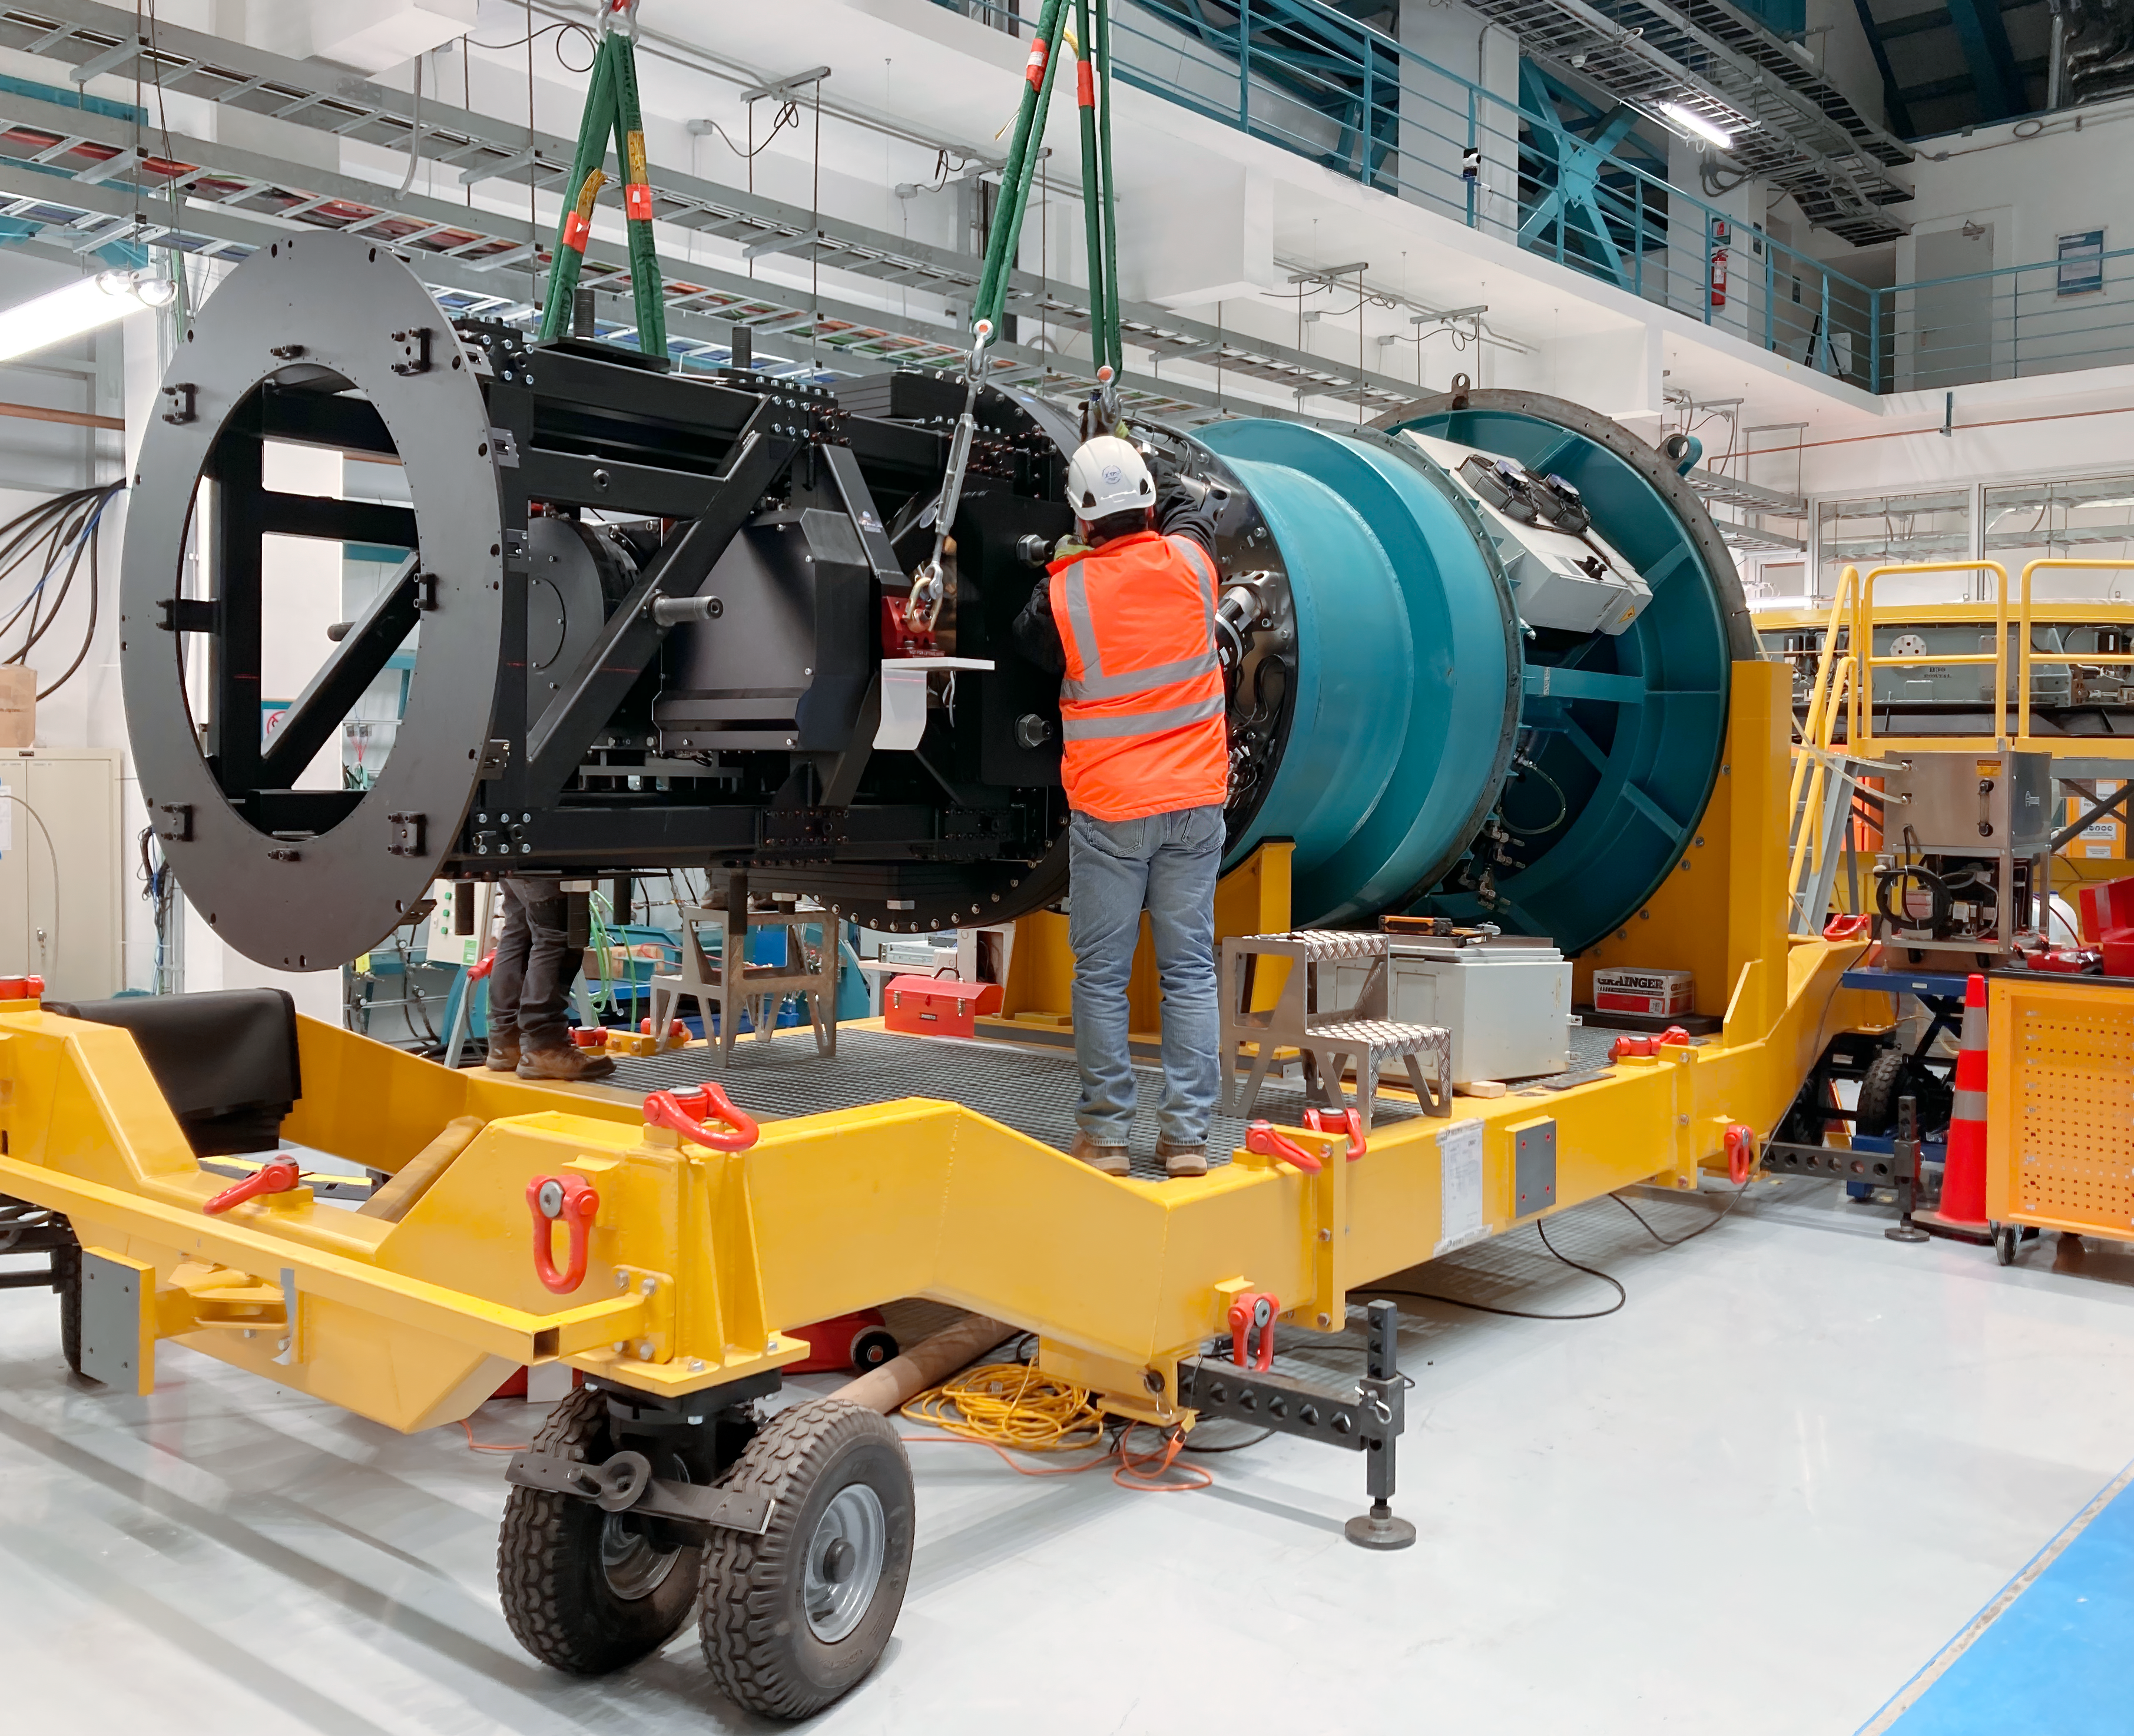

Testing Rubin's Commissioning Camera

In the integration hall on the third level of the summit facility building on Cerro Pachón, the LSST Commissioning Camera (ComCam) was successfully mounted to the Telescope Mount Assembly (TMA) integration structure on August 11th, 2021. This marks a significant milestone for the Construction Project, combining Rubin hardware and several vendor-supplied subsystems (camera rotator, camera hexapod, and camera cable wrap). The team performed their tasks flawlessly, and the process went very smoothly. The entire assembly is scheduled to be mounted onto the TMA around the beginning of next year.

Credit: Vera C. Rubin Observatory/NOIRLab/AURA/NSF